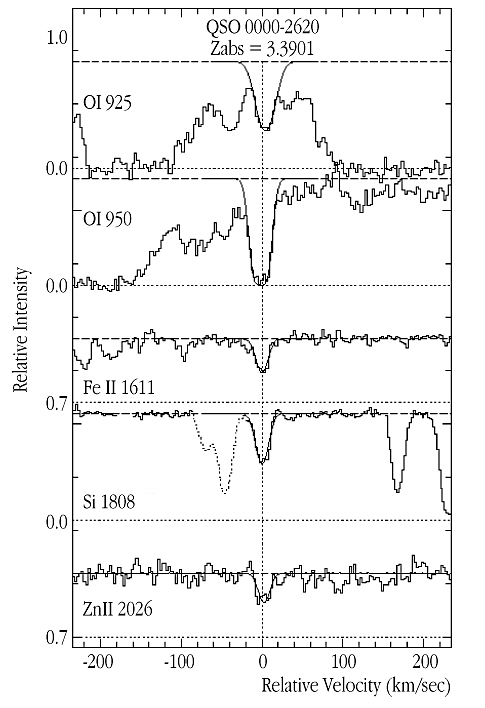

Metals in DLA system at z=3.39

This image shows a sample of metal lines of the z(abs) = 3.3901 DLA system observed in the UVES spectrum of QSO 0000-2620 . All lines are aligned with the absorption redshift of the DLA. The thin, smooth lines are the synthetic fits to the observations that were used to derive the abundances. The Zn II line (observed wavelength 889.4 nm) used to derive the crucial abundance of this element is the highest-redshift detection so far reported in the literature.

Credit: ESO